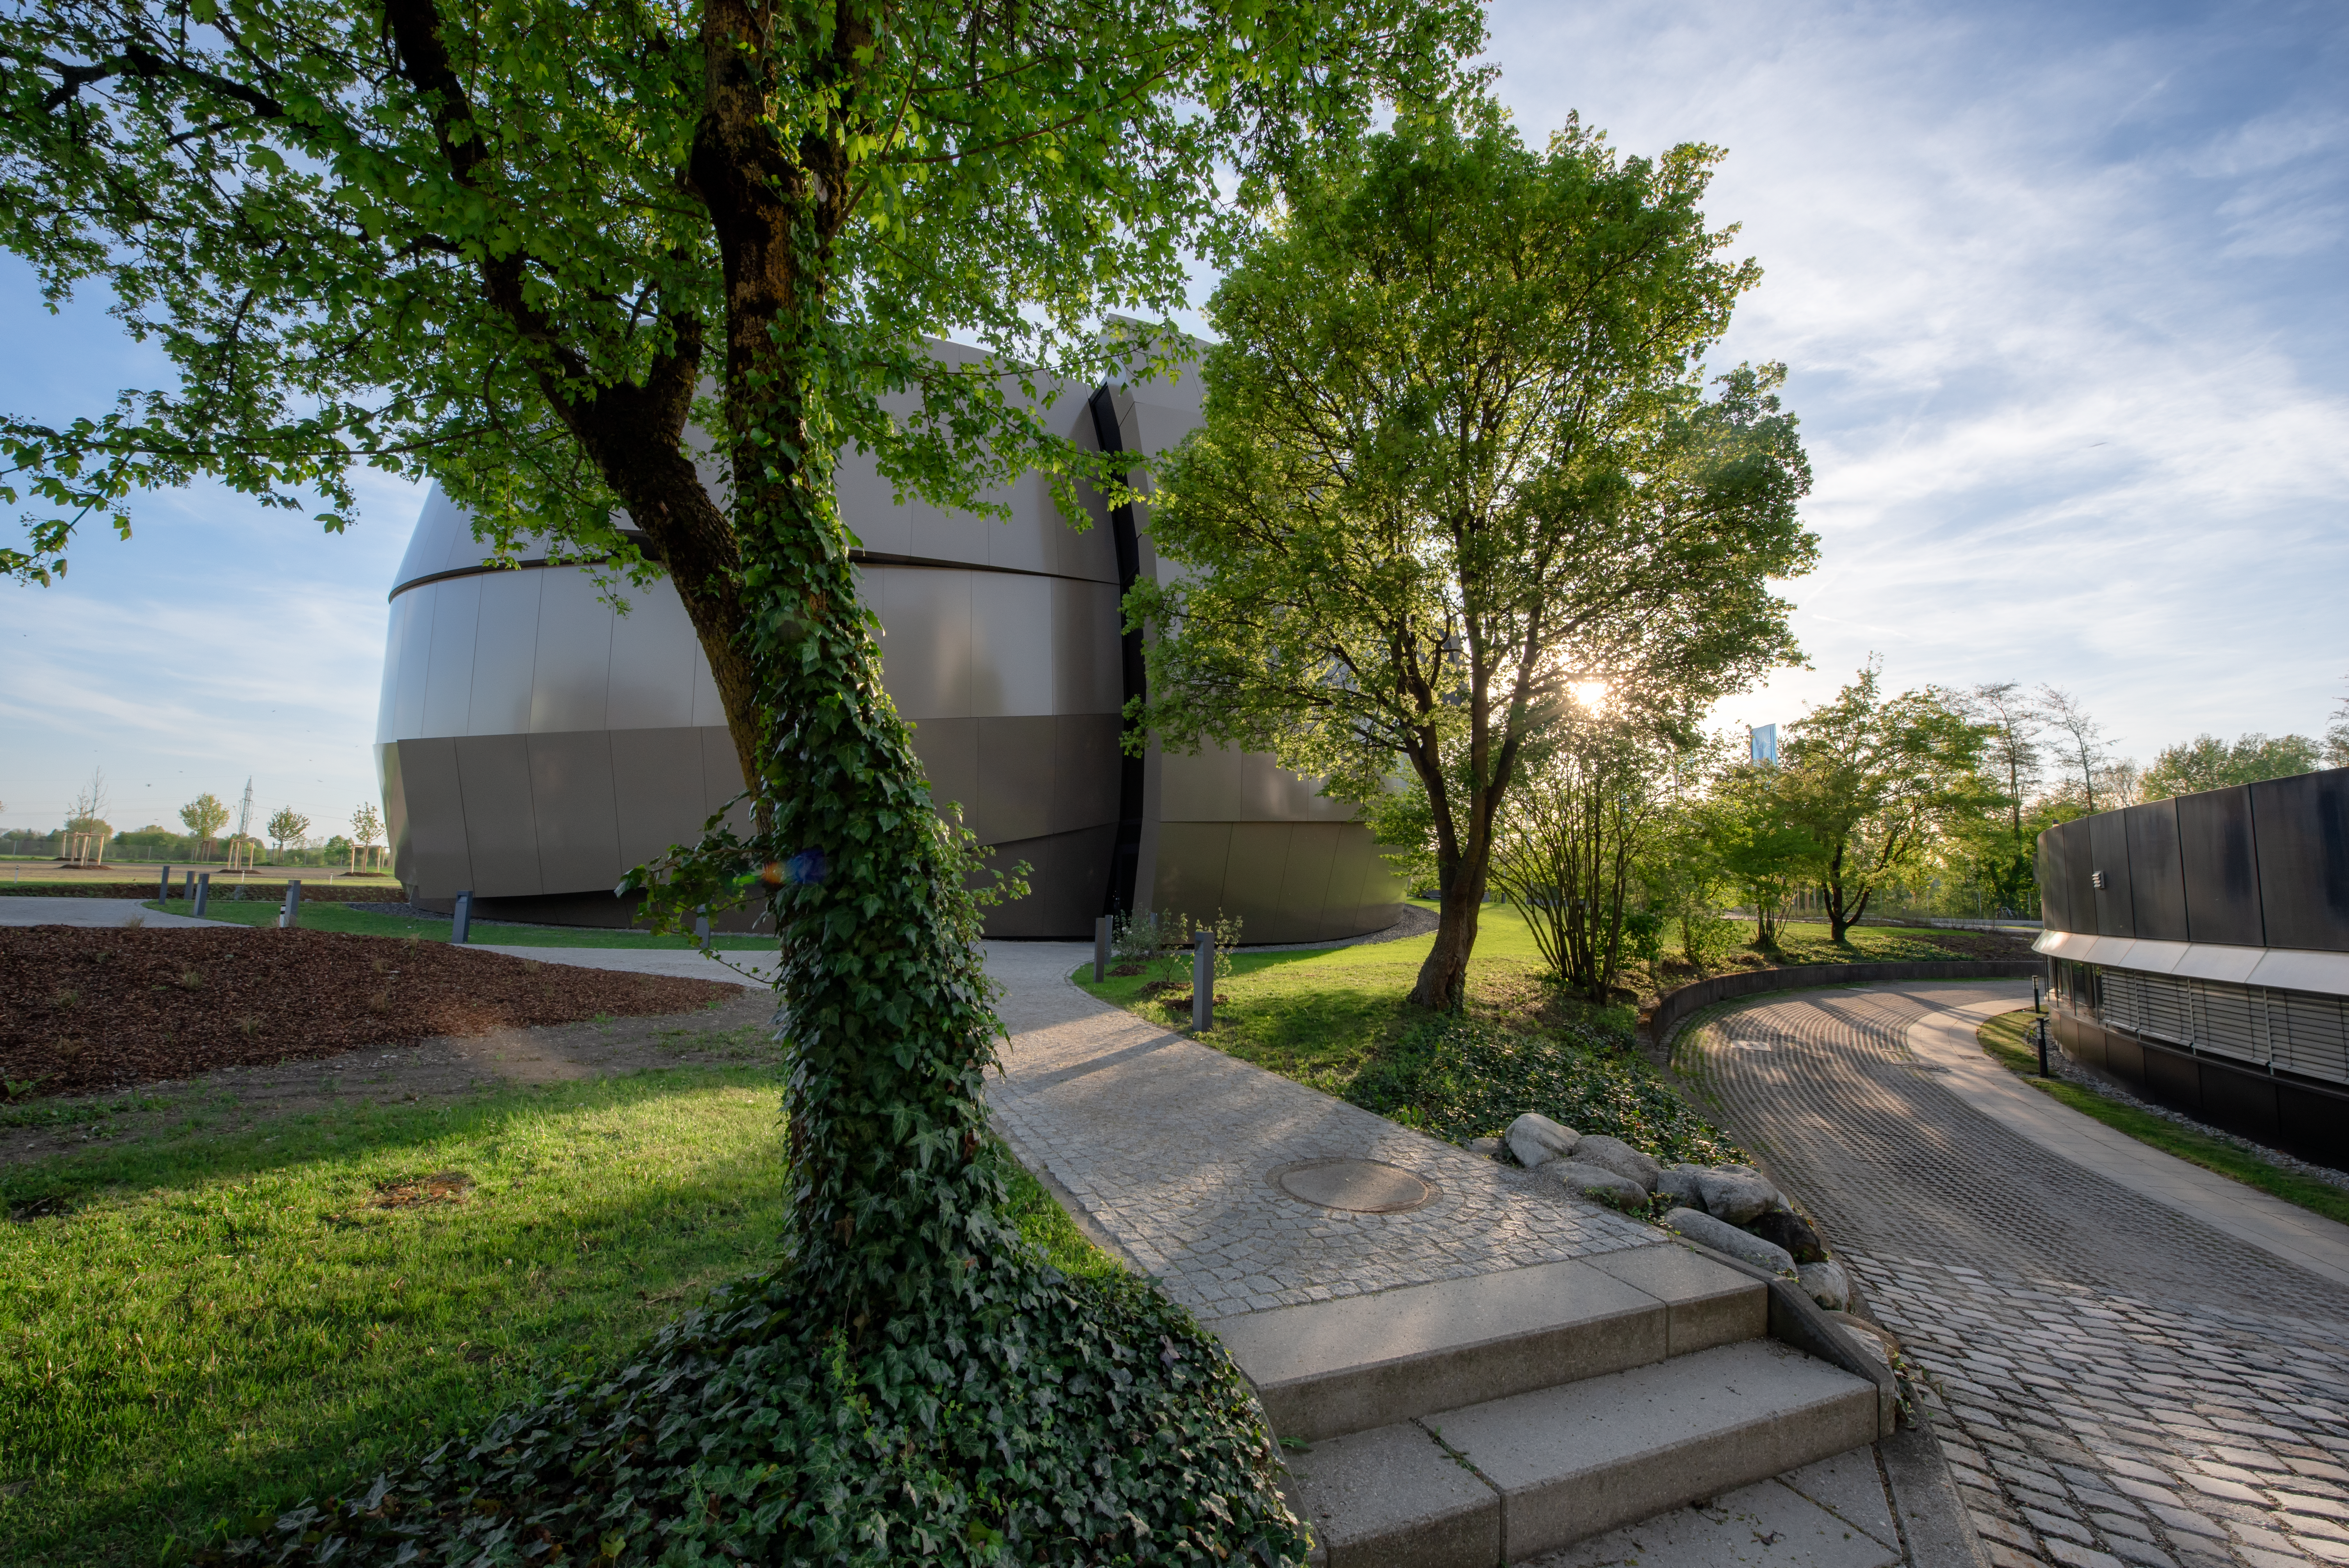

Here comes the Sun

The Sun and the ESO Supernova Planetarium & Visitor Centre are seen here, both peaking through the trees on a lovely Spring day.

Credit: ESO/M. Kornmesser